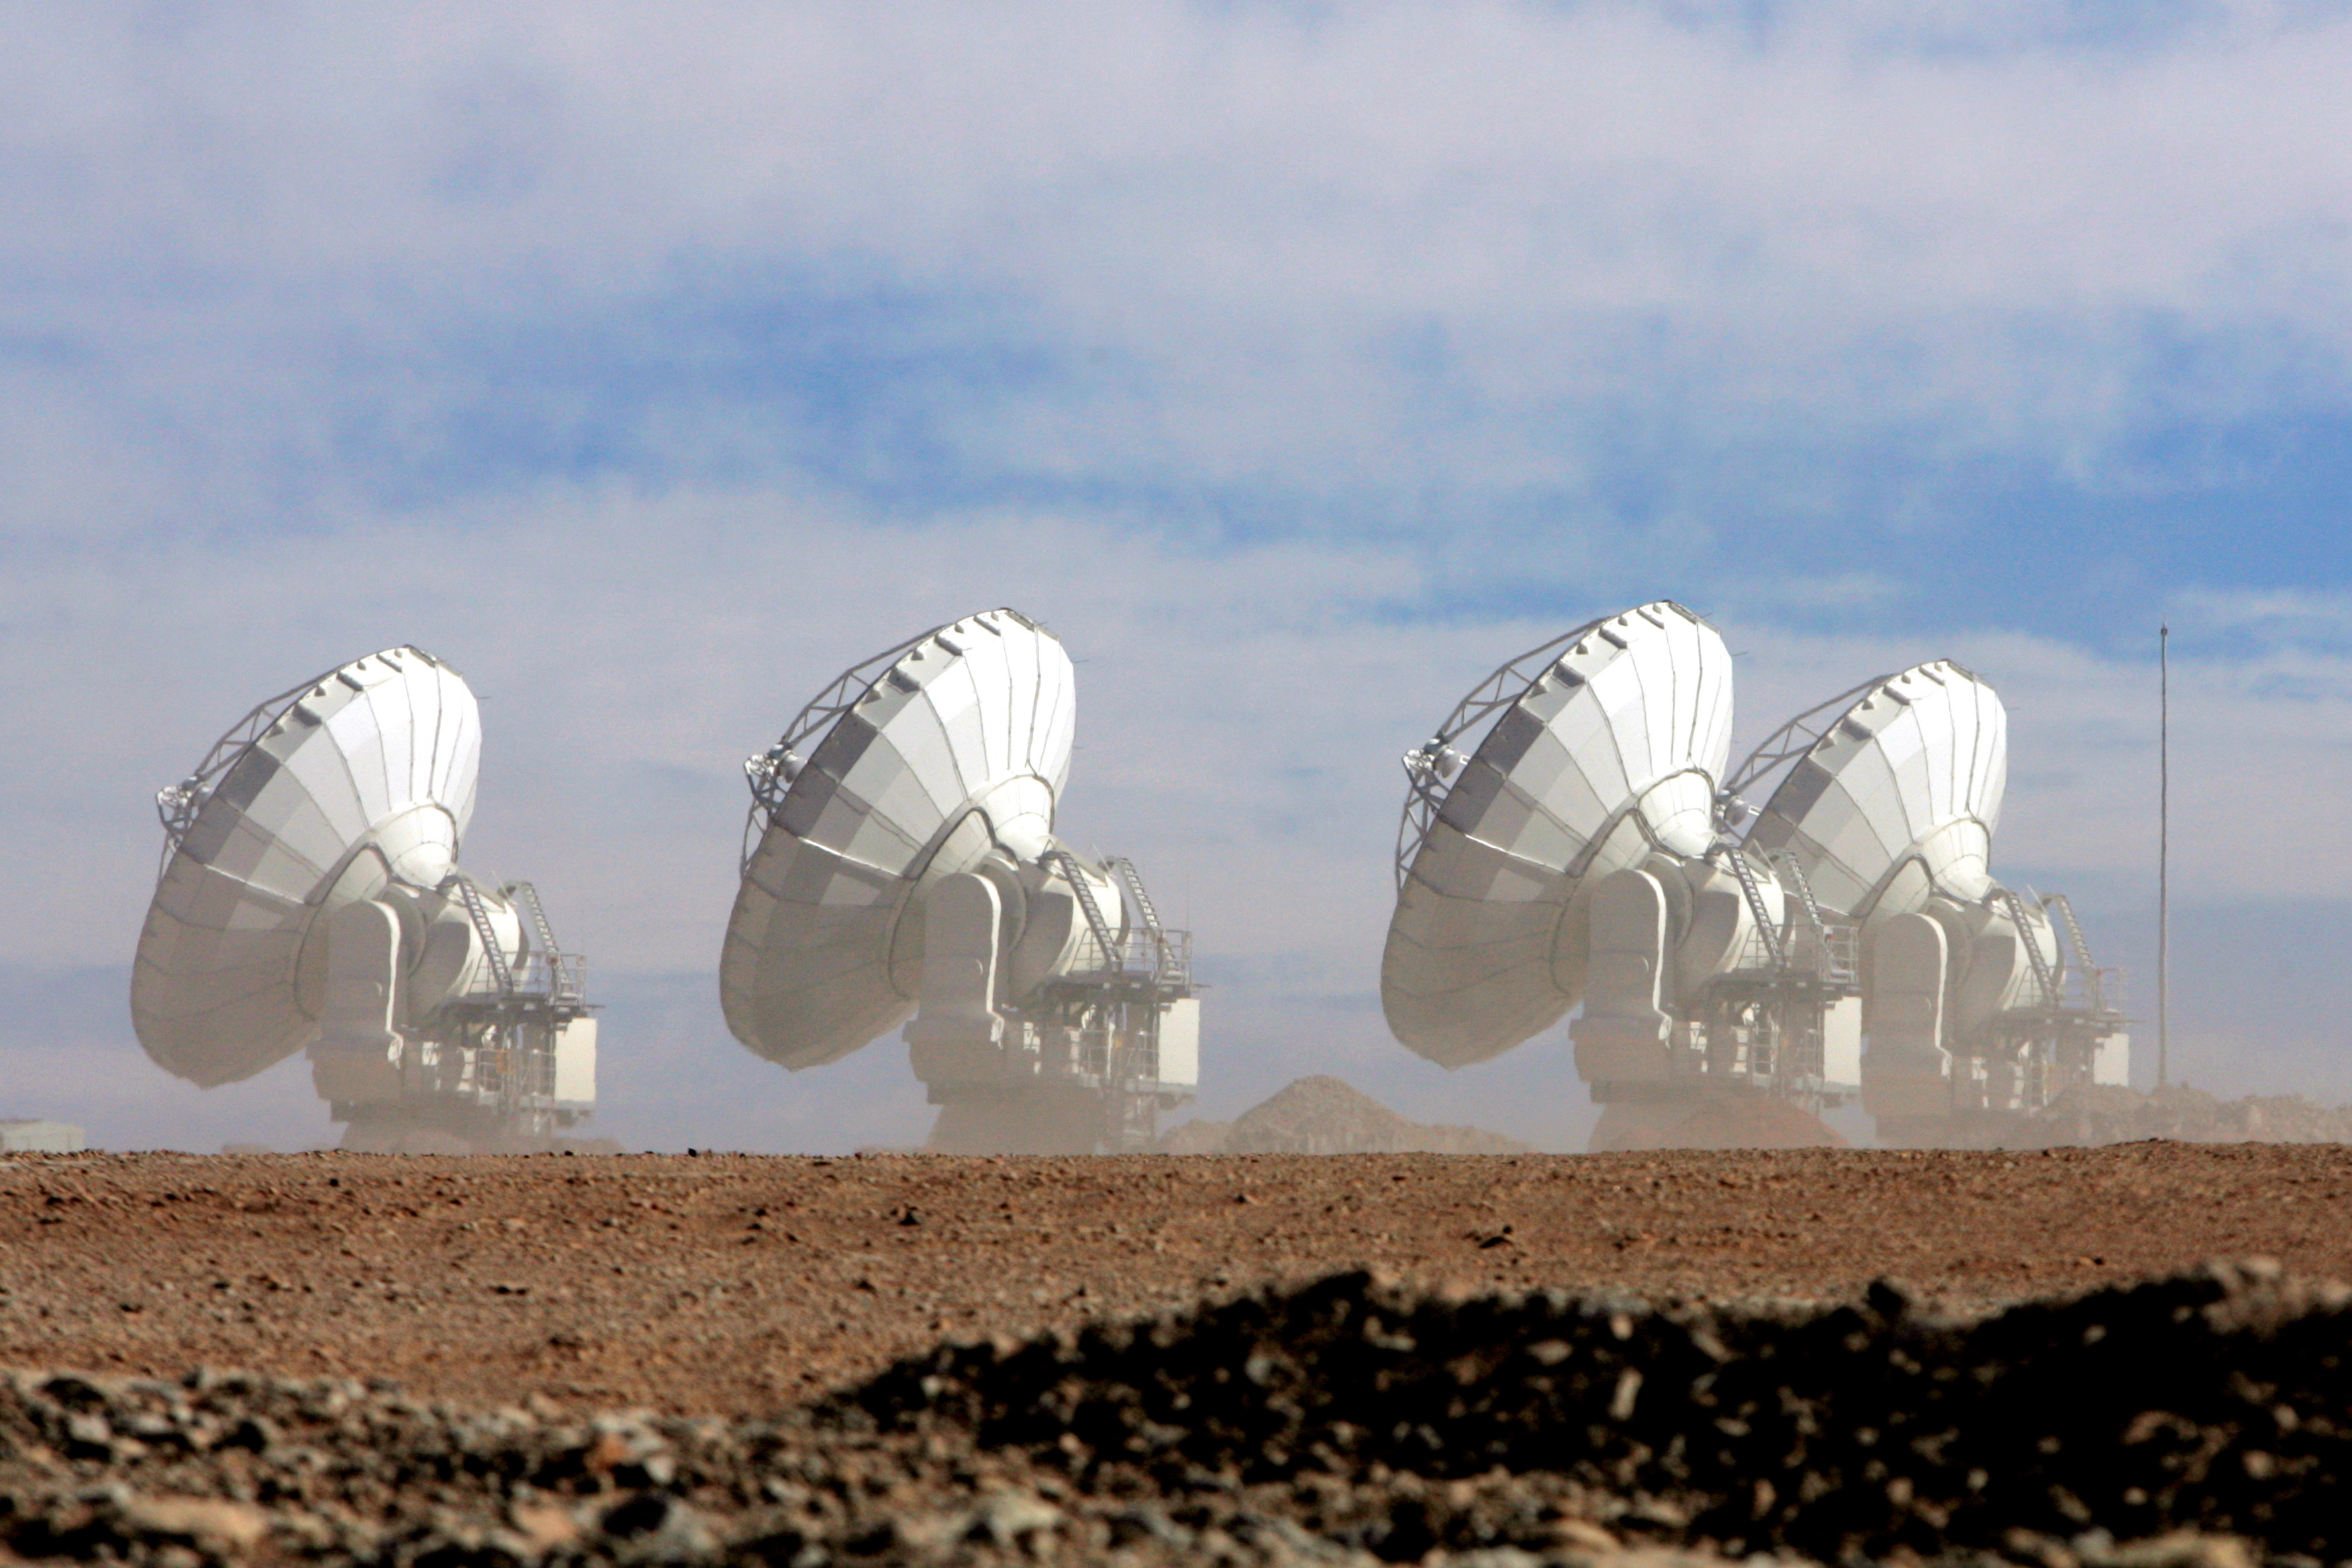

4 antennas in the wind

4 antennas surrounded by wind and dust.

Credit: C. Padilla